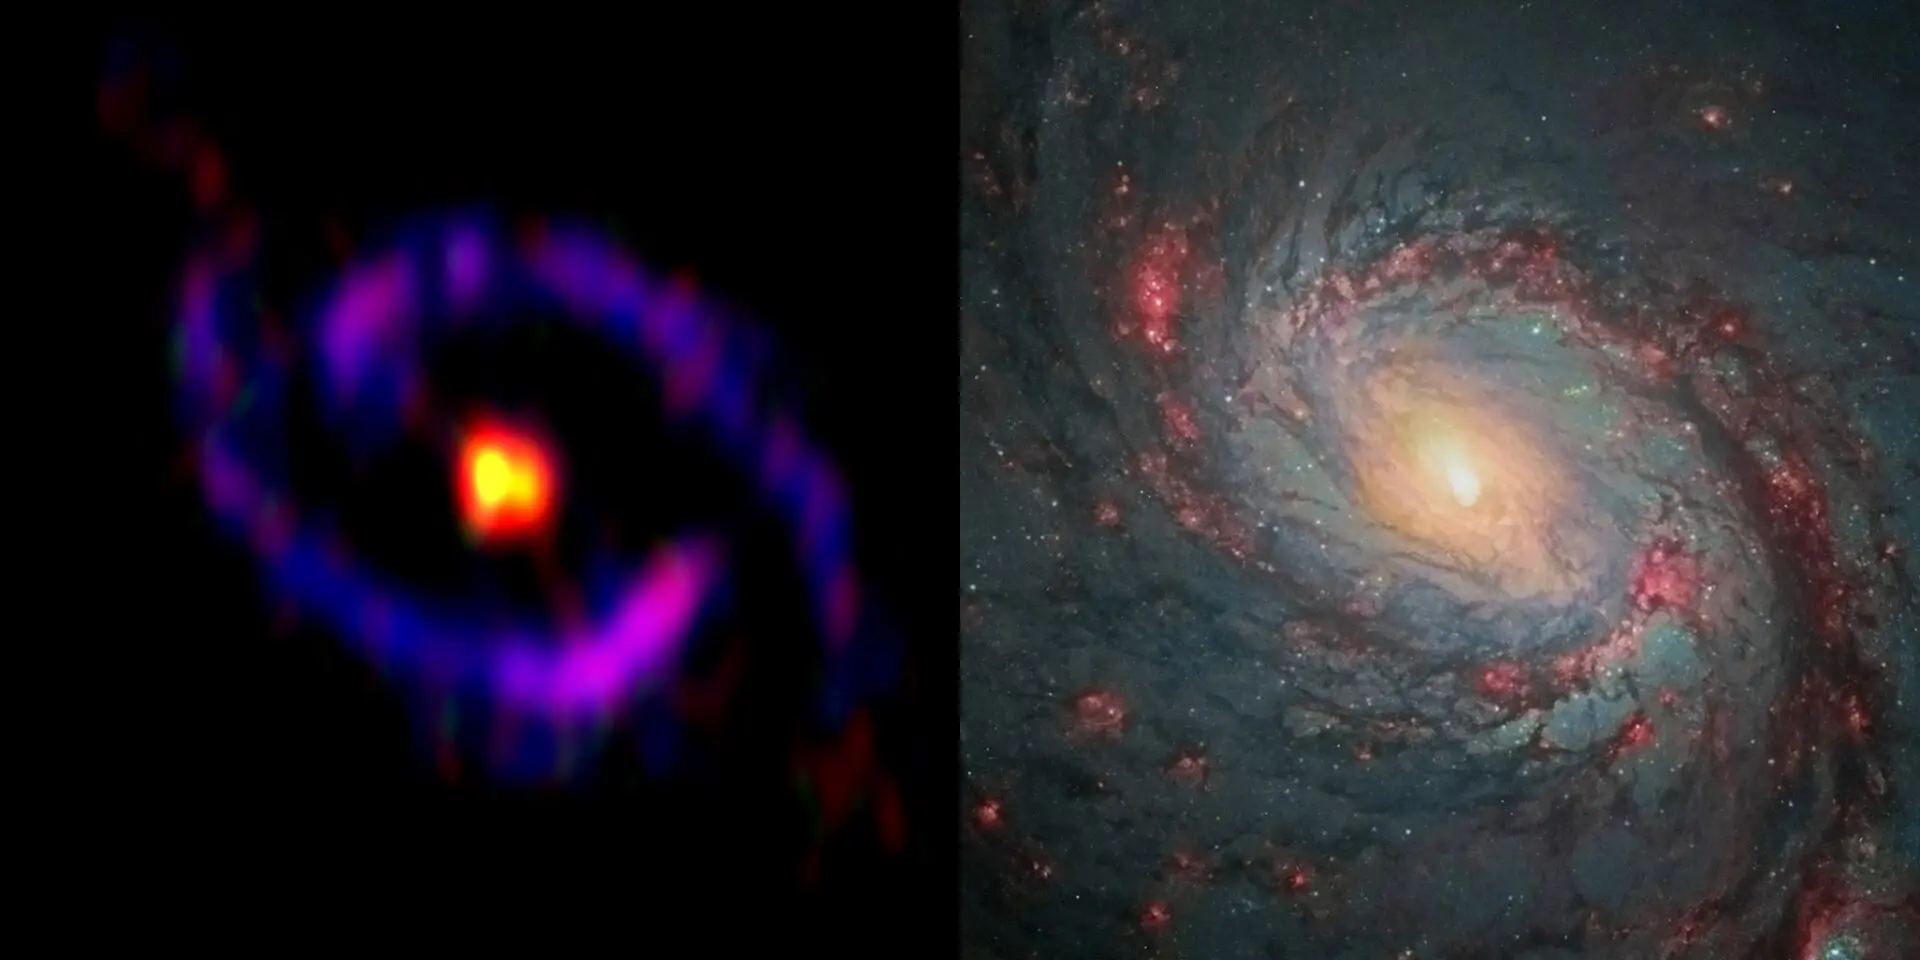

The central part of the galaxy M77.

The central part of the galaxy M77, also known as NGC 1068, observed by ALMA and the NASA/ESA Hubble Space Telescope. Yellow: cyanoacetylene (HC3N), Red: carbon monosulfide (CS), Blue: carbon monoxide (CO), which are observed with ALMA. While HC3N is abundant in the central part of the galaxy (CND), CO is mainly distributed in the starburst ring. CS is distributed both in the CND and the starburst ring.

Credit: ALMA(ESO/NAOJ/NRAO), S. Takano et al., NASA/ESA Hubble Space Telescope